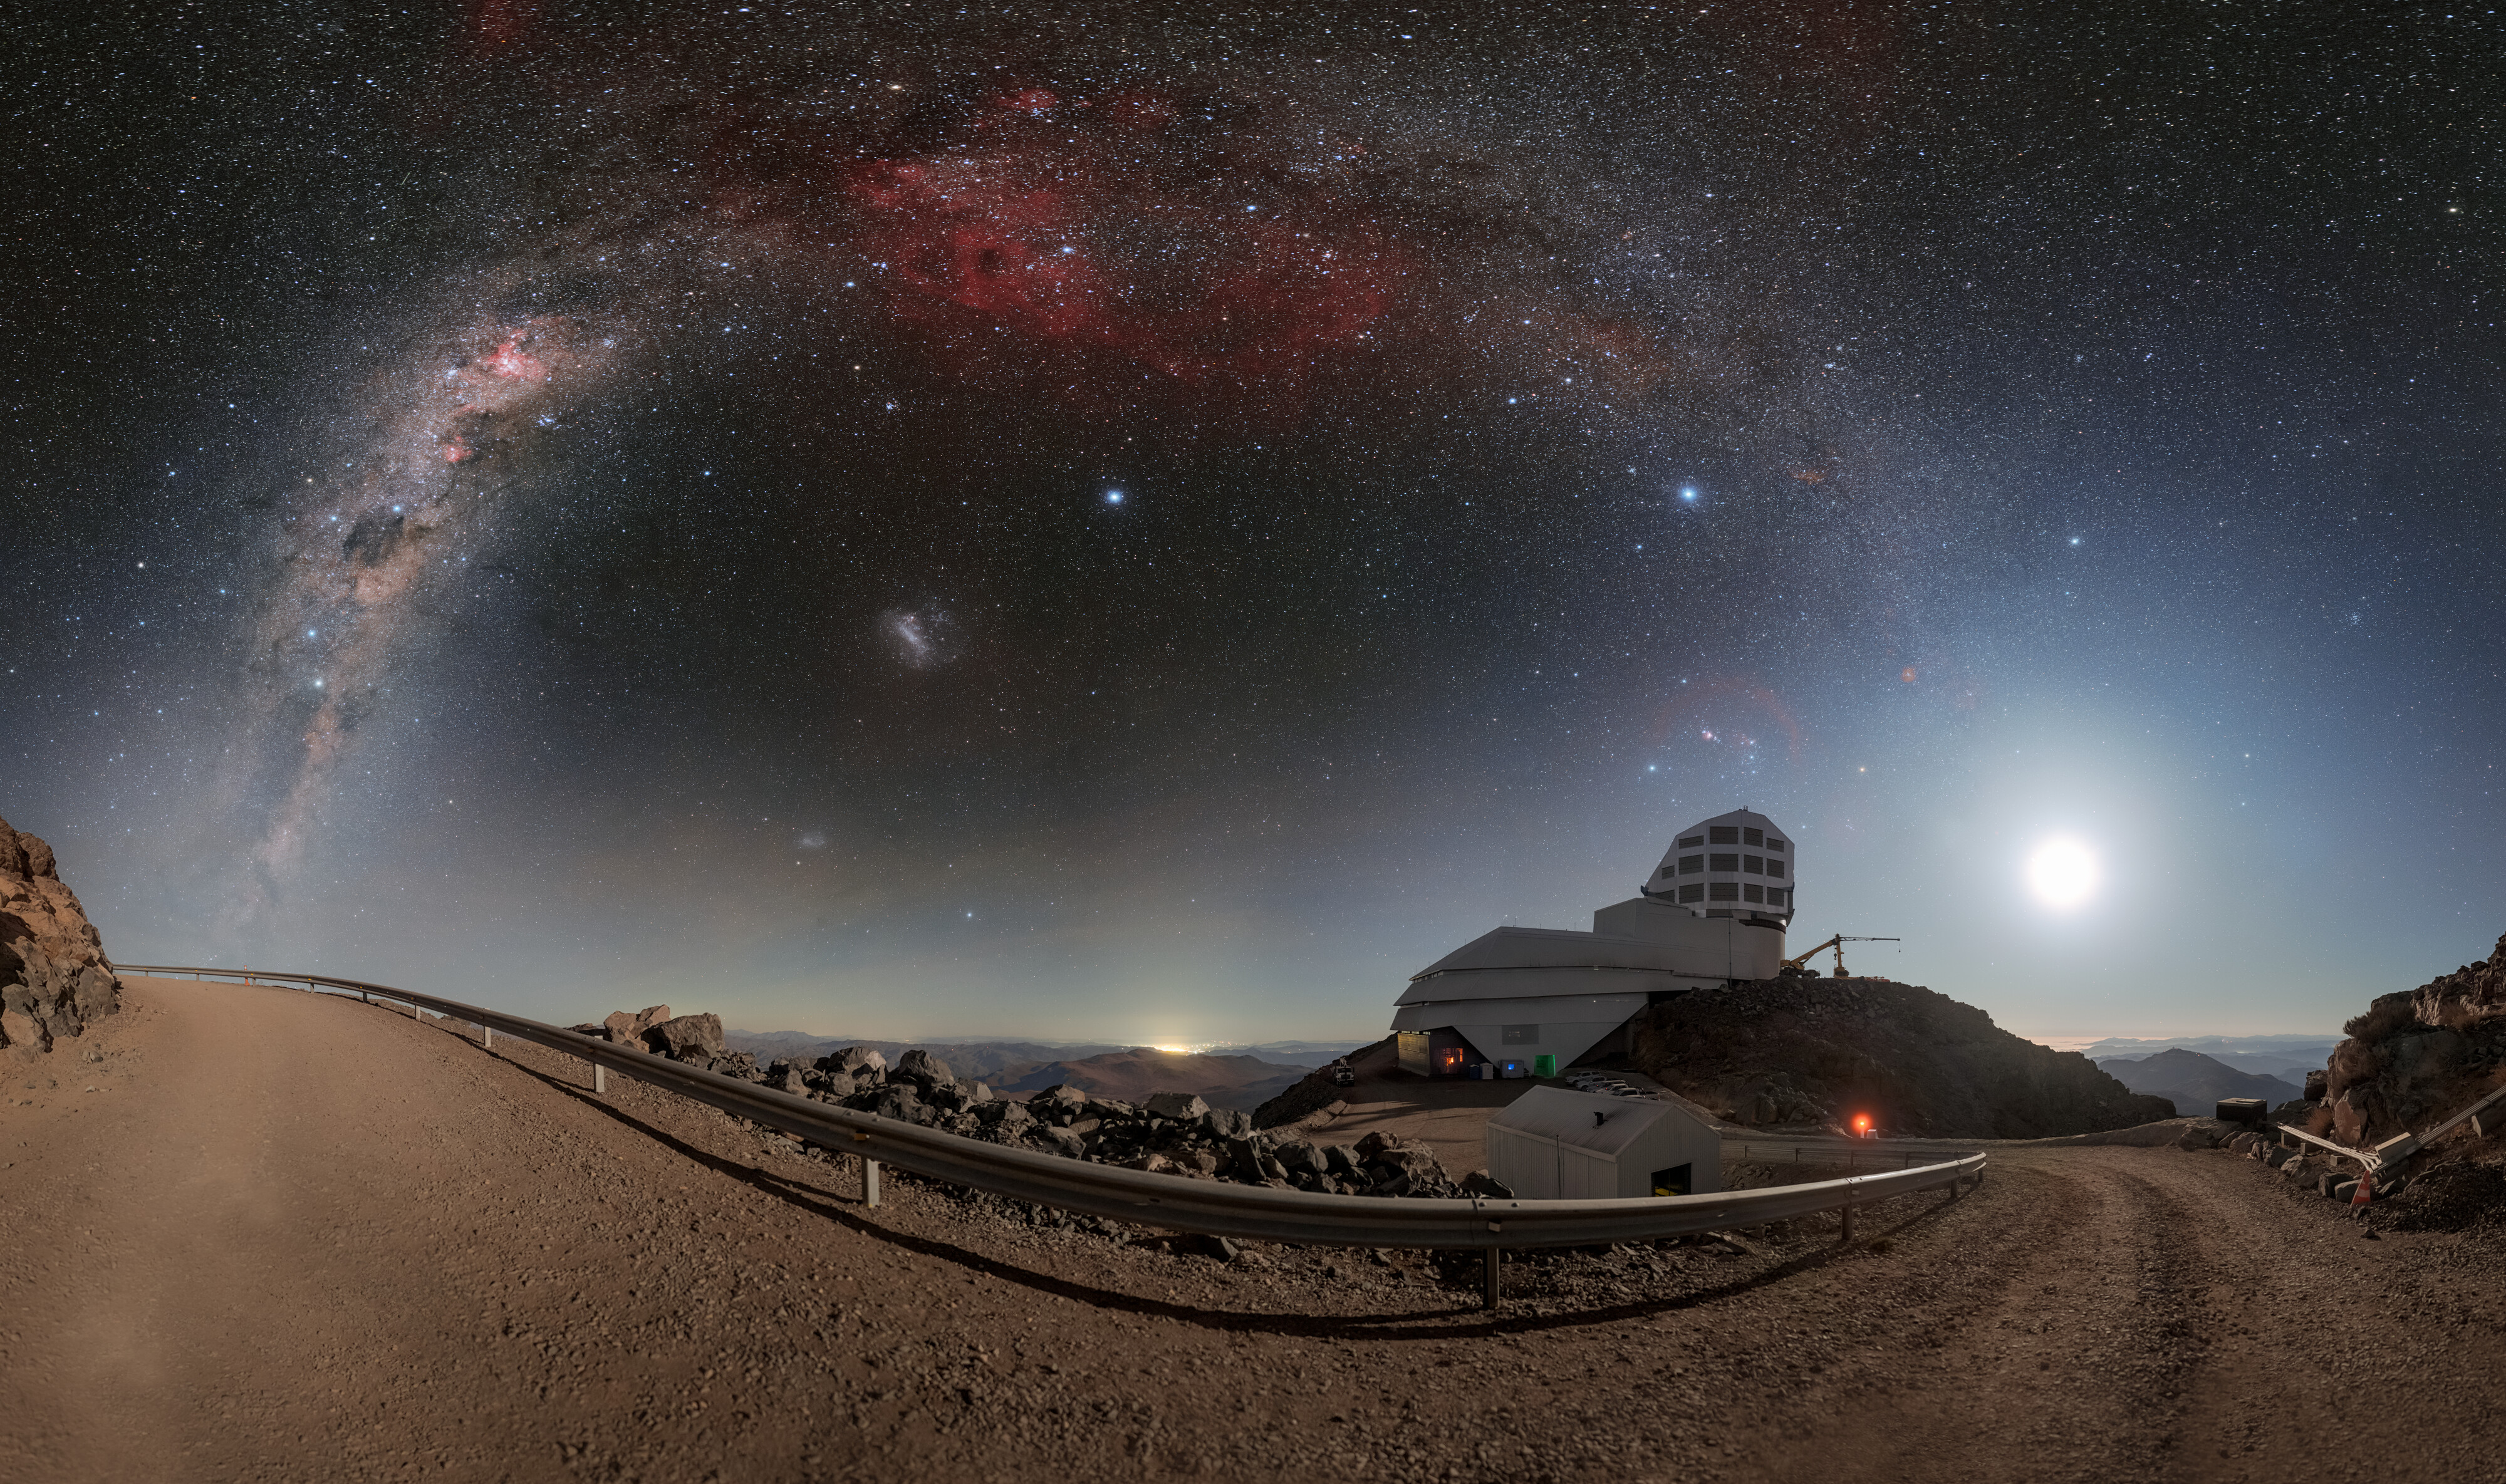

Rubin, the Moon, and the Milky Way (Zoomed-in Panorama)

Night arrives at NSF–DOE Vera C. Rubin Observatory, jointly funded by the U.S. National Science Foundation (NSF) and the U.S. Department of Energy Office of Science (DOE/SC), and brings with it stunning views of some of our celestial neighbors. On the far right, the full Moon rises and illuminates the night while the Milky Way graces the sky above Rubin Observatory.

This image was featured as a NOIRLab Image of the Week. 360-panorama and fulldome versions of this image are also available. Petr Horálek, the photographer, is a NOIRLab Audiovisual Ambassador.

Credit: RubinObs/NOIRLab/SLAC/NSF/DOE/AURA//P. Horálek (Institute of Physics in Opava)